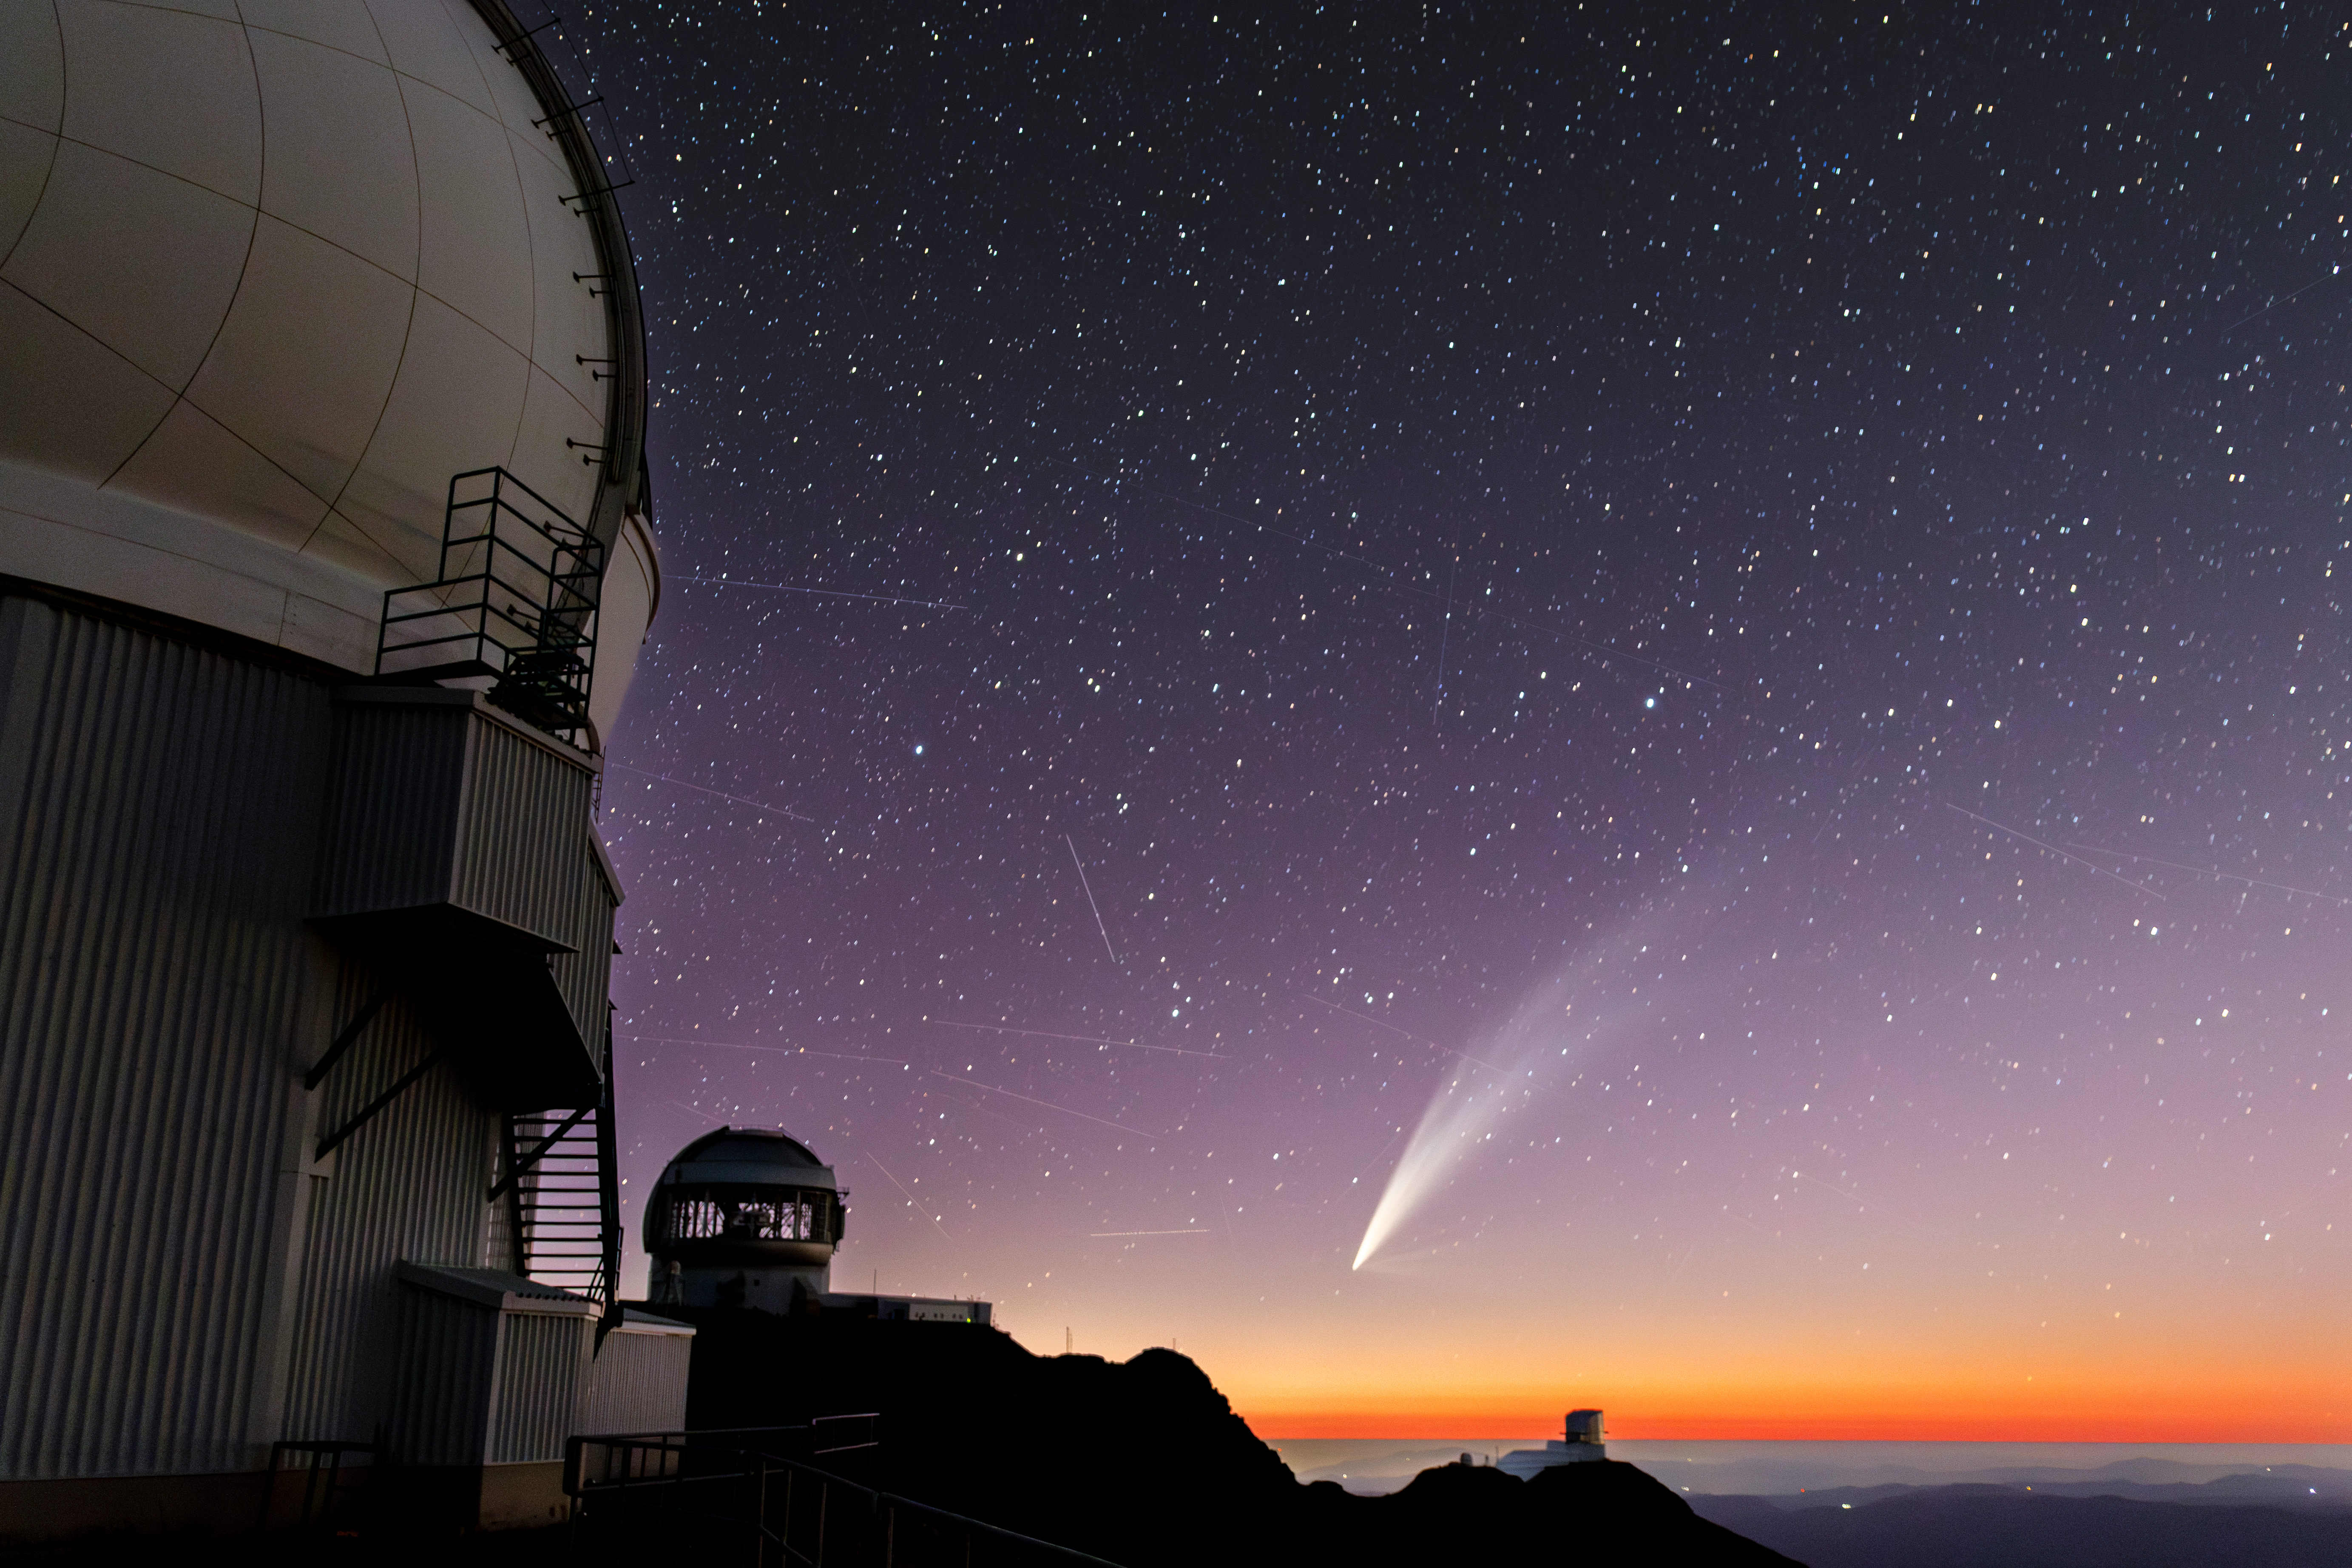

Comet C/2024 G3 (ATLAS) Gleams Above Cerro Pachón

Comet C/2024 G3 (ATLAS) gleams against the January sky above three NOIRLab-supported telescopes in this Image of the Week. The straight lines across the sky are satellites

This image was taken atop Cerro Pachón, in the foothills of the Chilean Andes, next to the Southern Astrophysical Research Telescope (SOAR), a part of the U.S. National Science Foundation (NSF) Cerro Tololo Inter-American Observatory (CTIO), a Program of NSF NOIRLab. In the distance are two other observatories supported by NSF NOIRLab (left to right): Gemini South, one half of the International Gemini Observatory, funded in part by the NSF and operated by NSF NOIRLab, and the upcoming NSF–DOE Vera C. Rubin Observatory, jointly funded by the NSF and the U.S. Department of Energy (DOE) Office of Science.

Credit: CTIO/NOIRLab/NSF/AURA/C. Corco